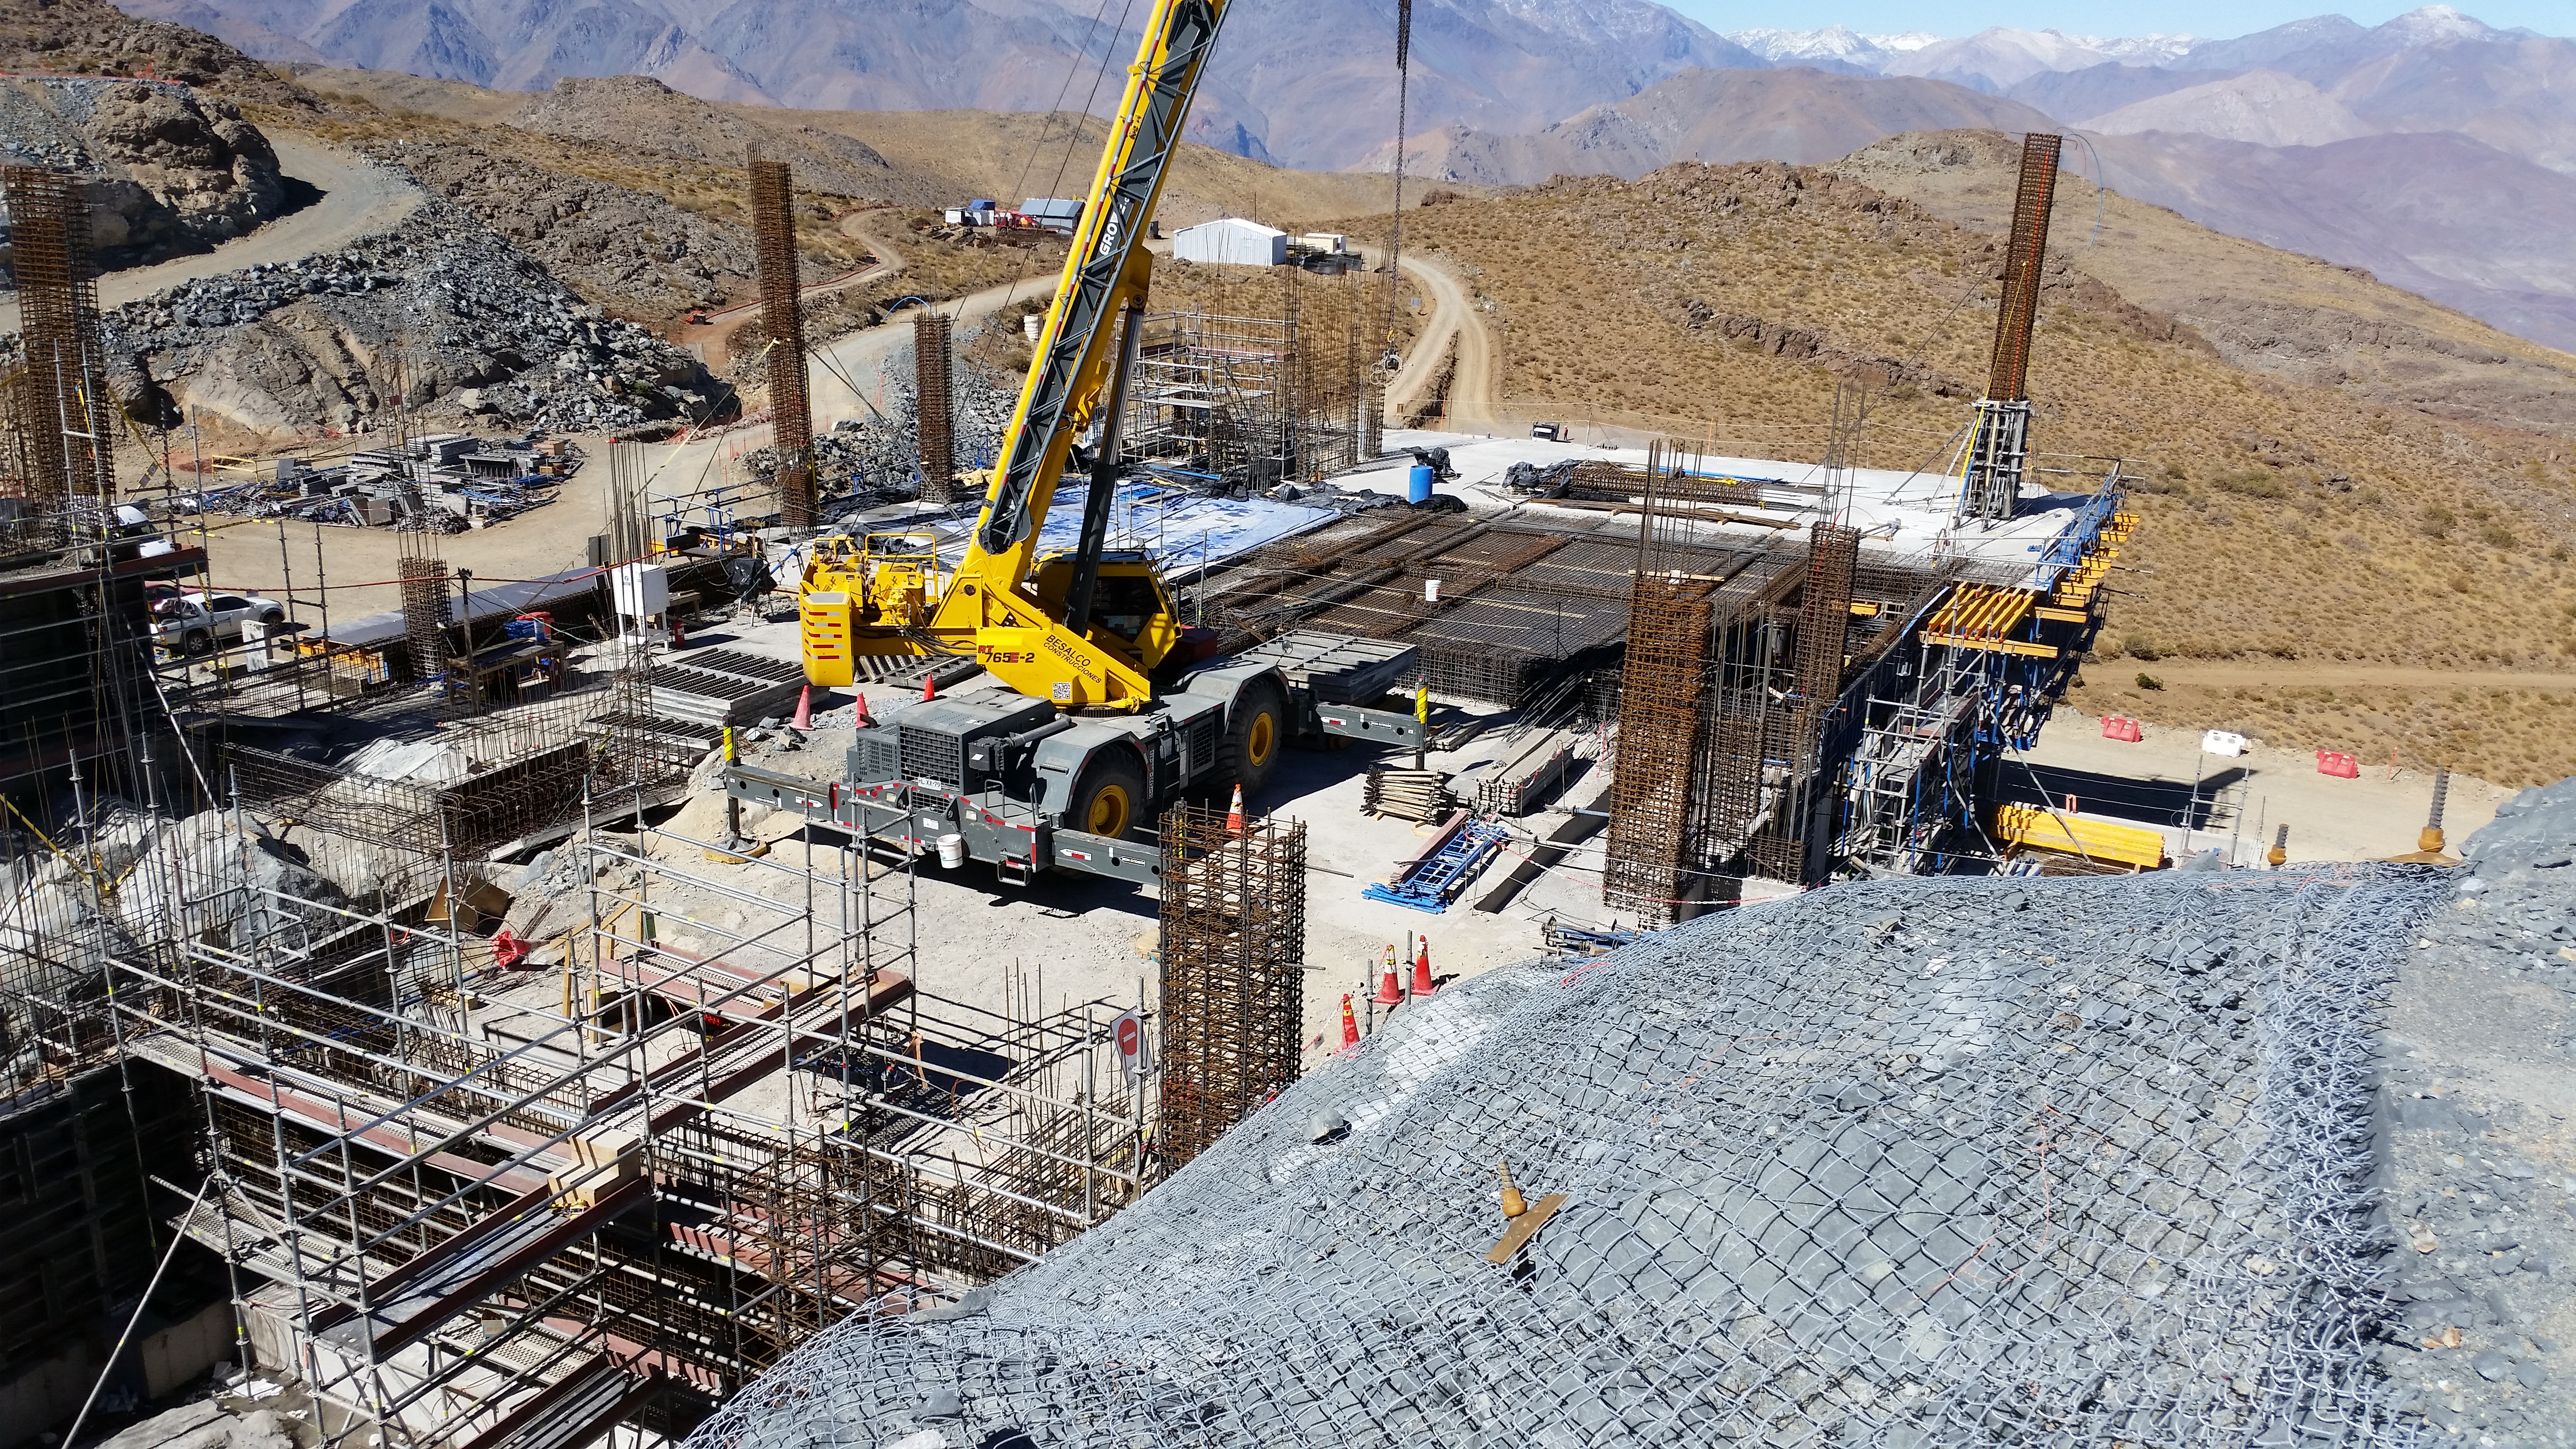

Third level

Third level

Credit: Rubin Observatory/NSF/AURA